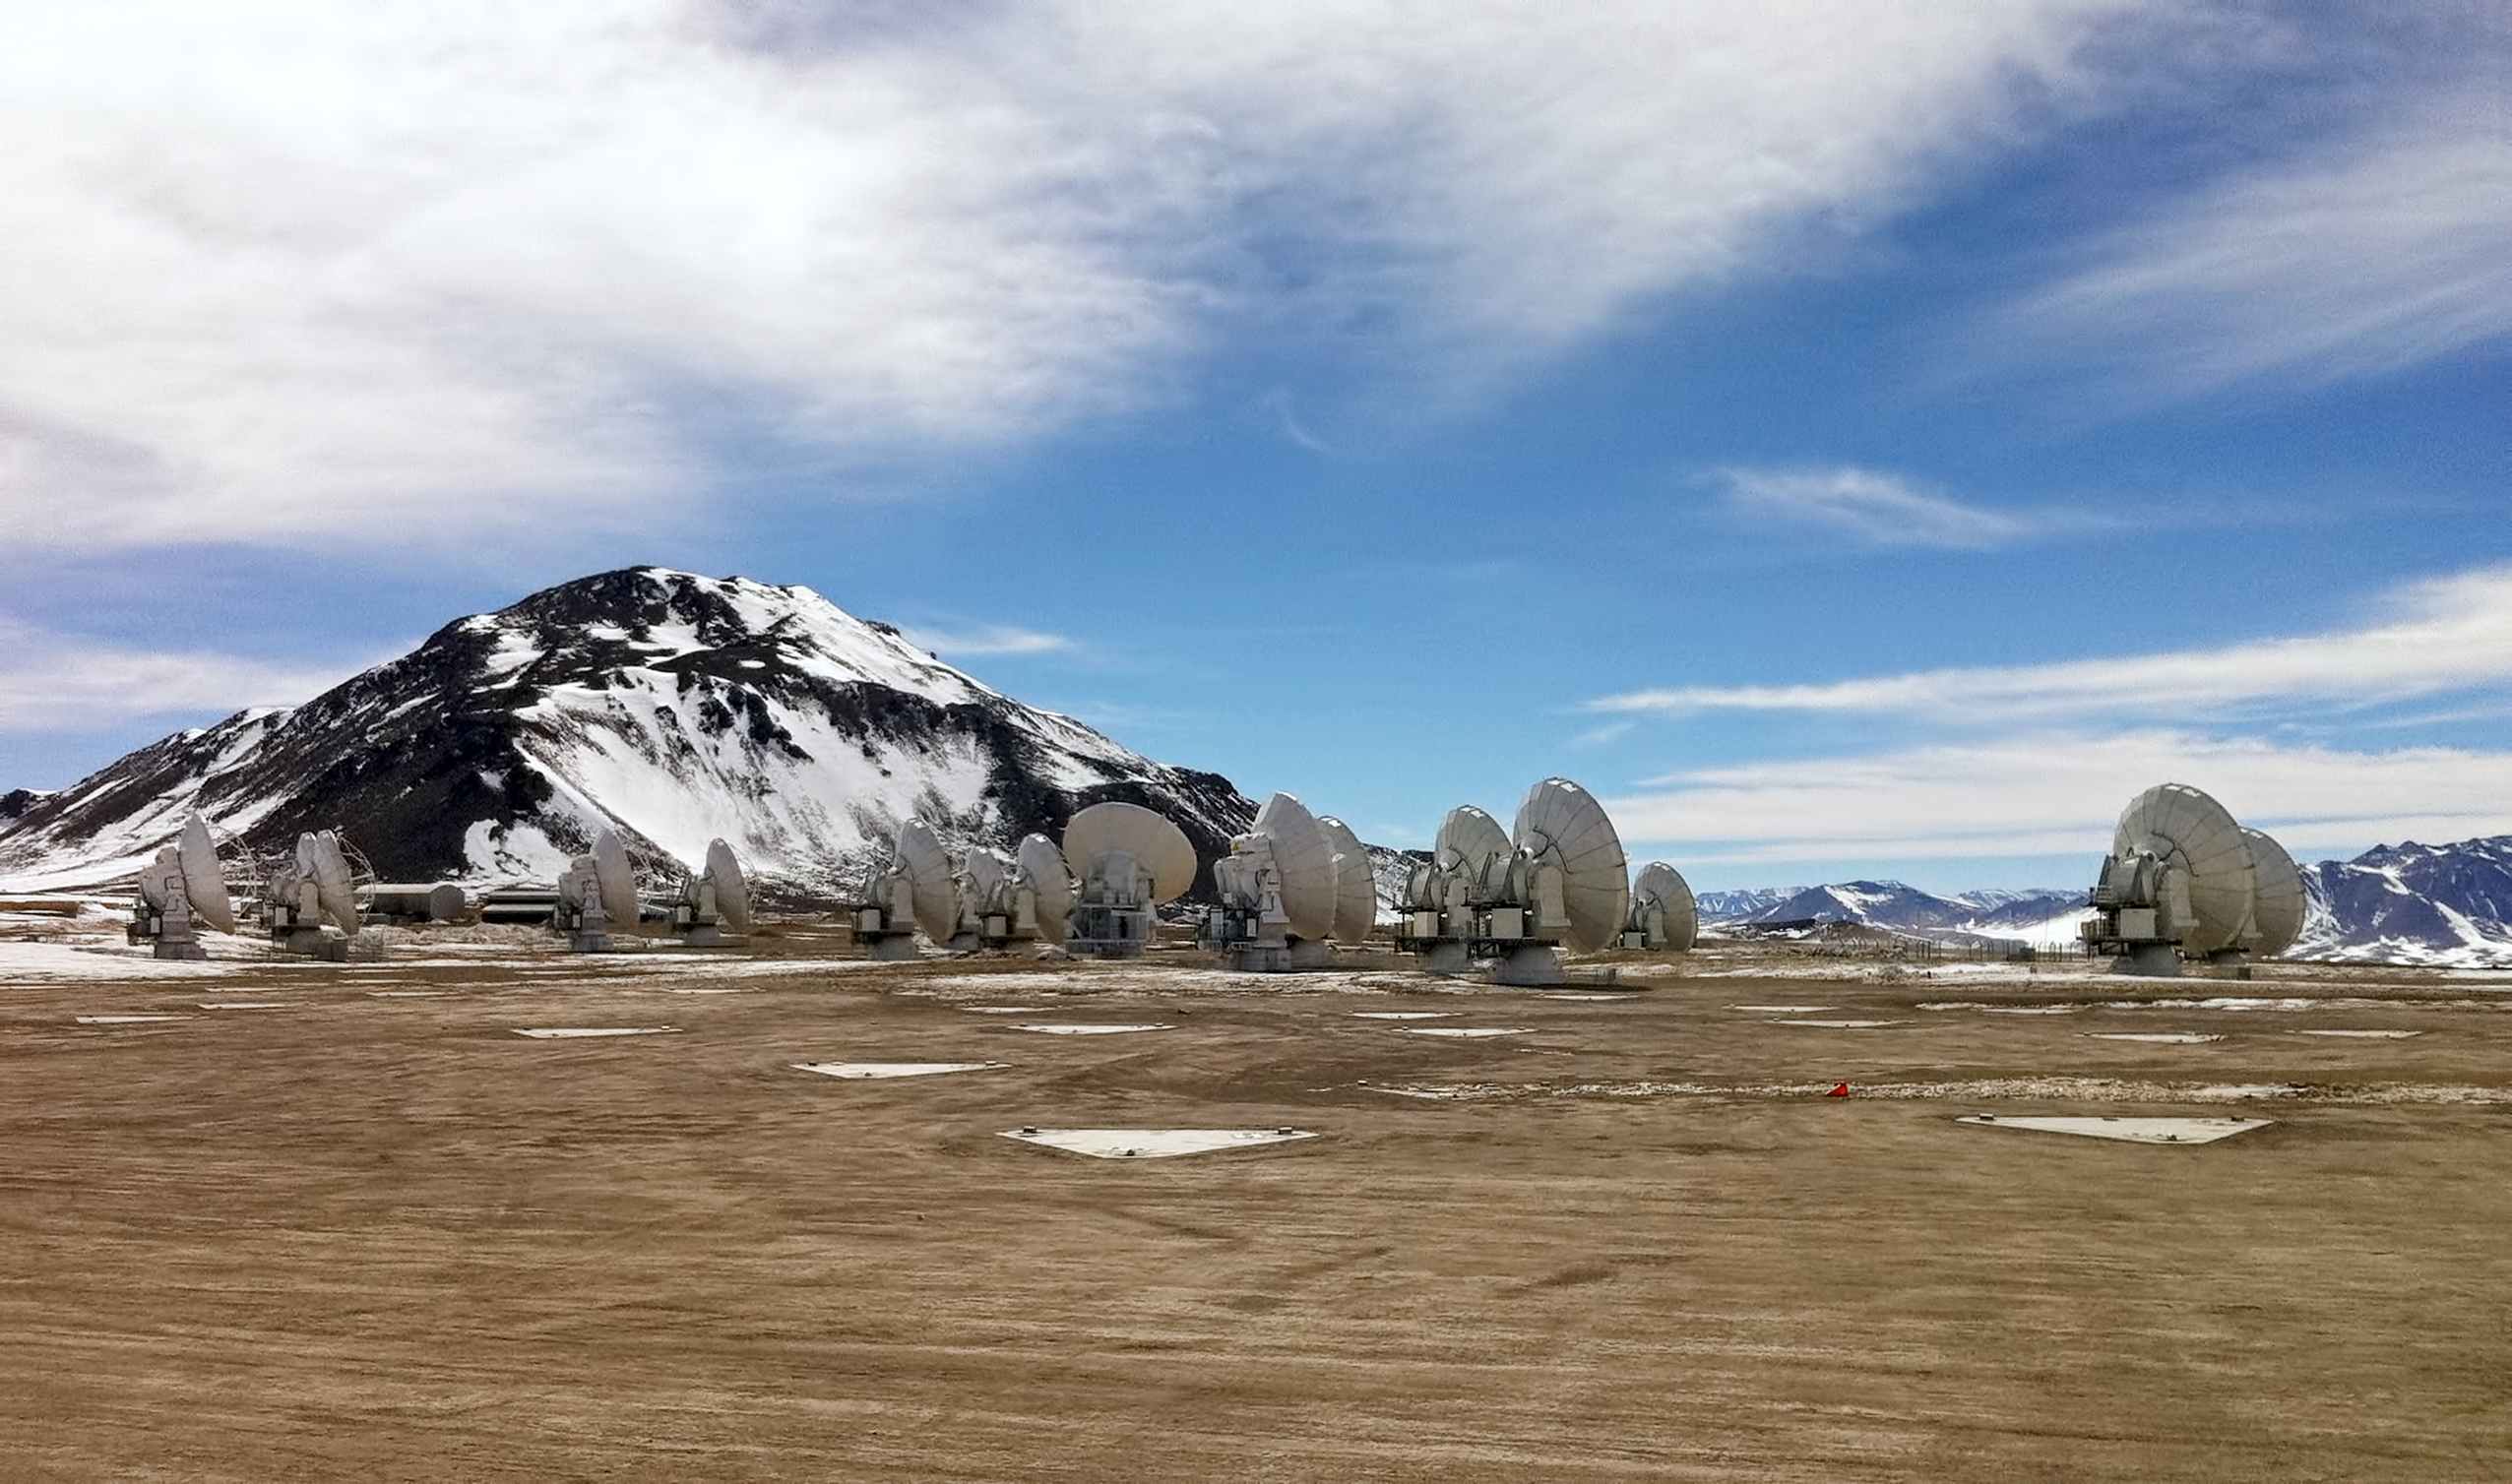

ALMA antennas

ALMA Telescope in Chile.

Credit: ALMA (ESO/NRAO/NAOJ), J. Collao (NAOJ)